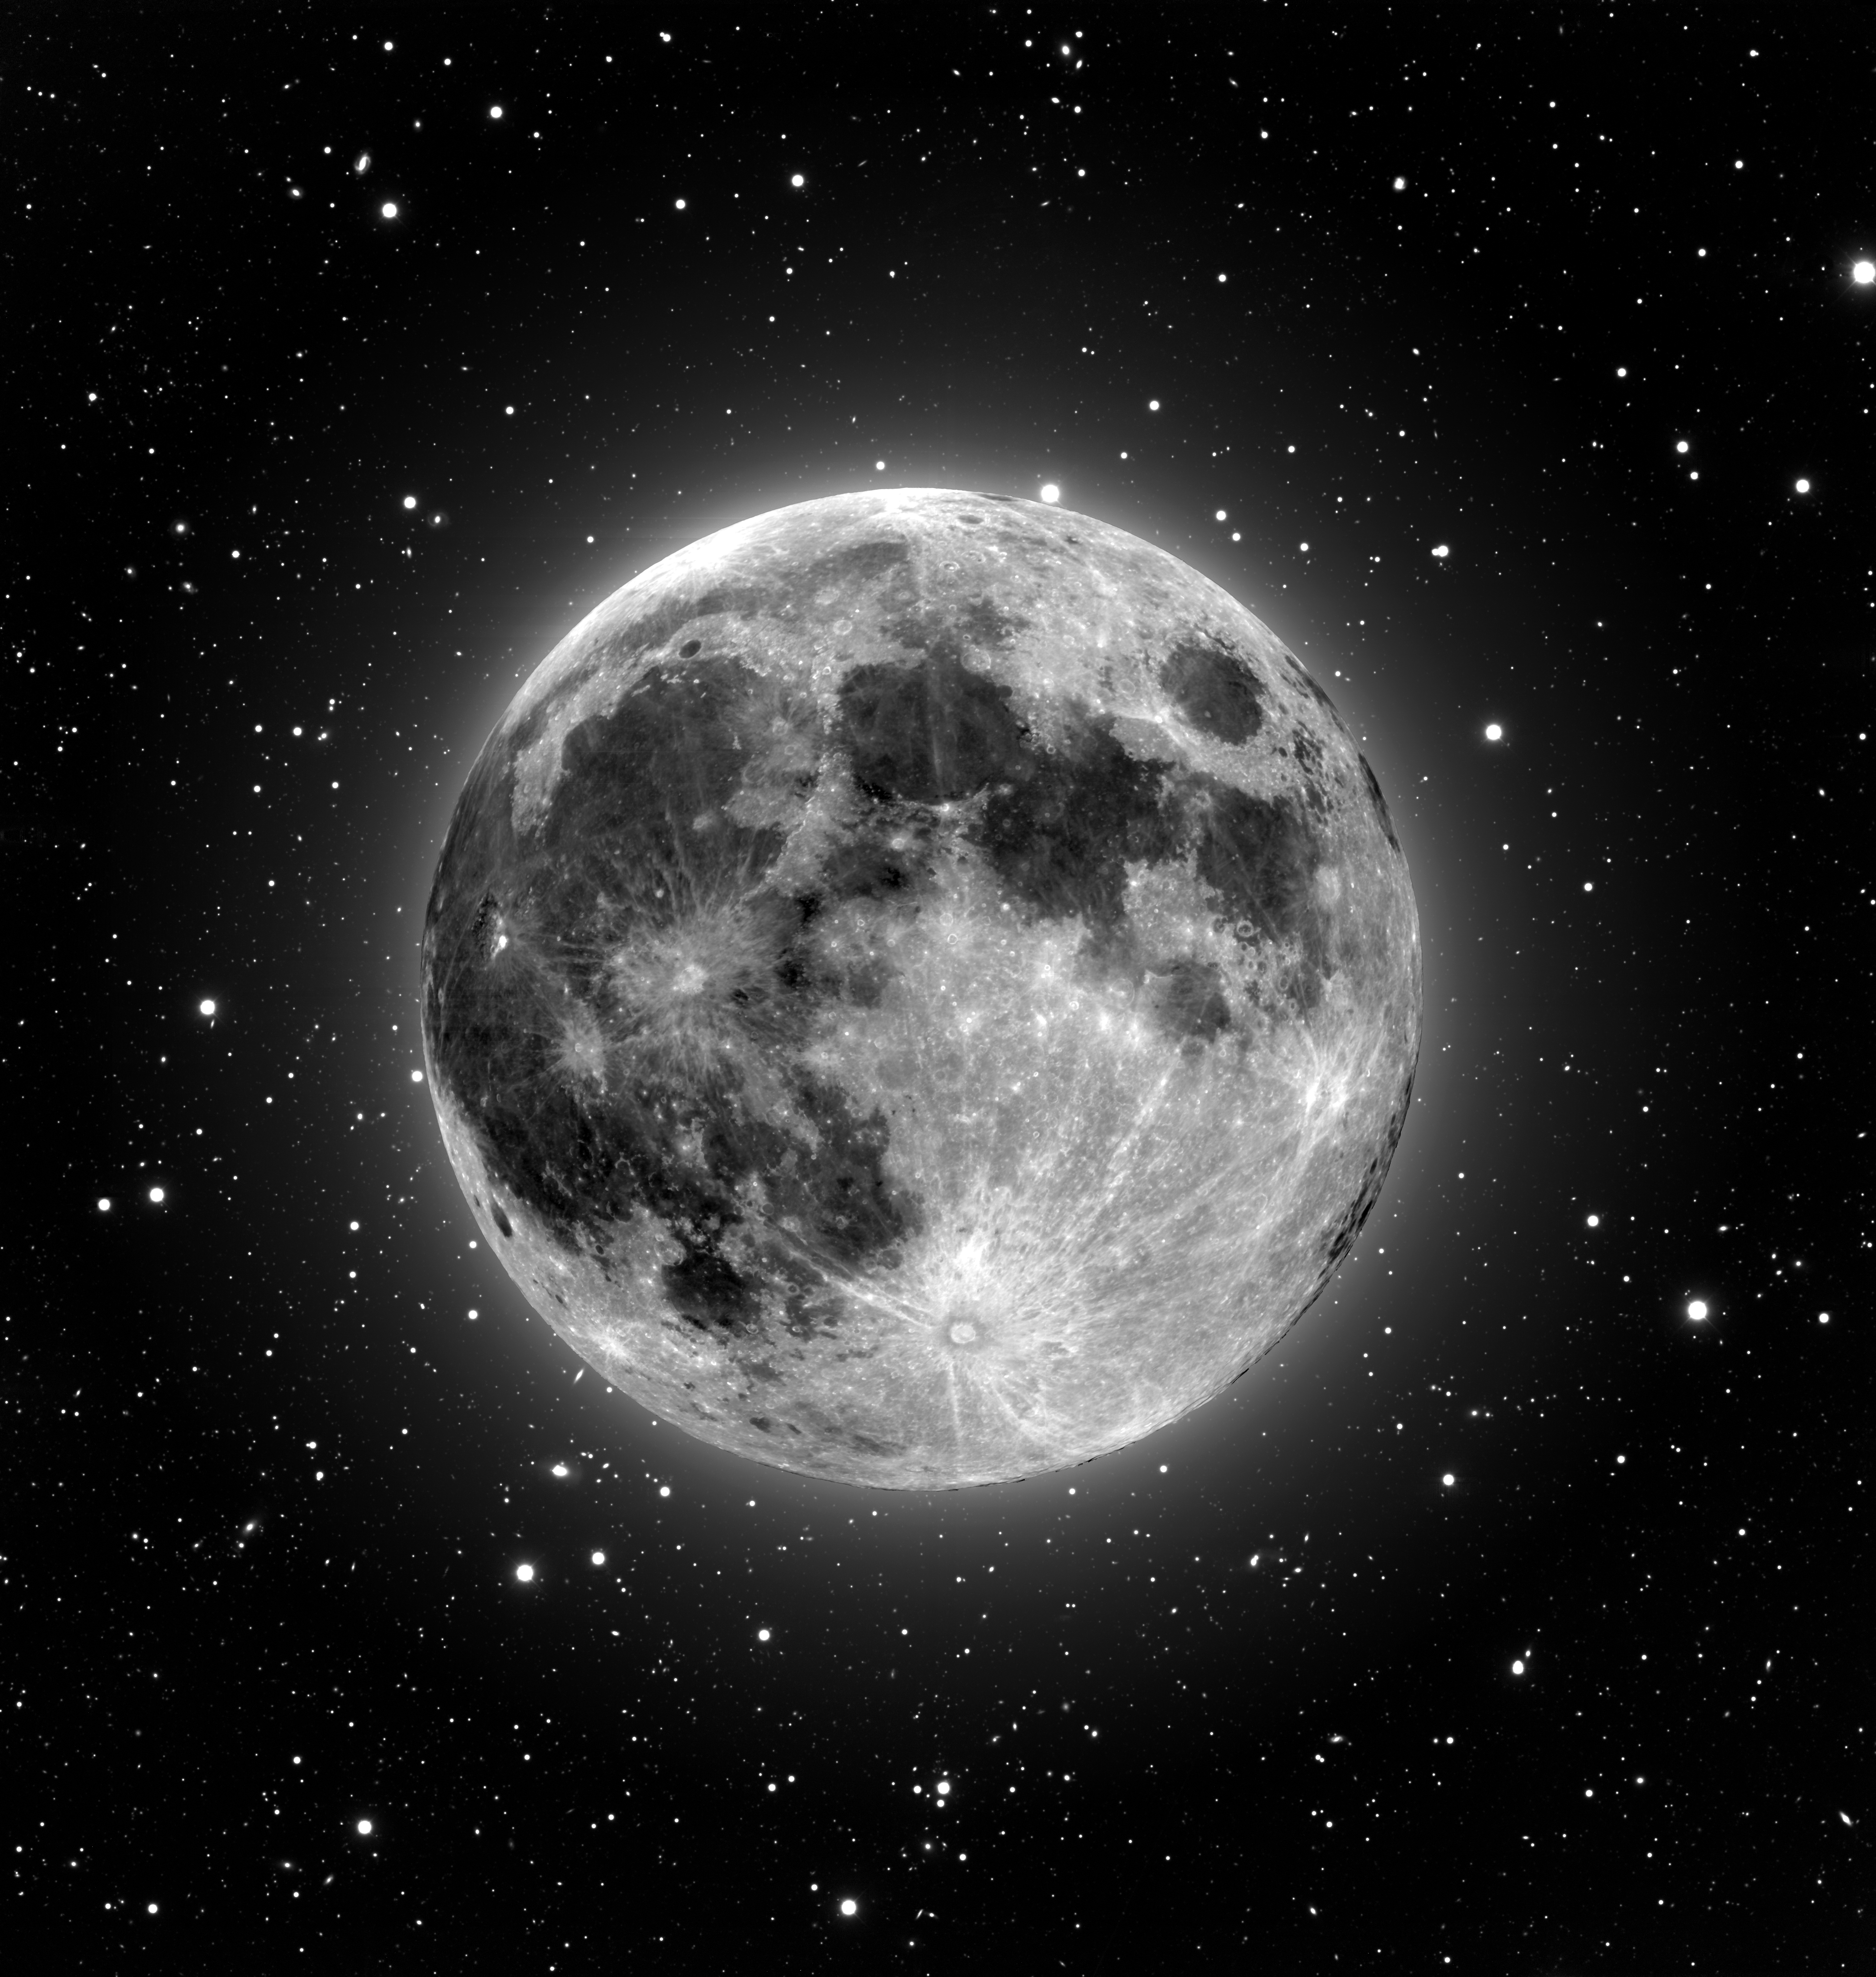

Moon and Stars

This enhanced image of the Moon was taken with the NOAO Mosaic CCD camera using two of the National Science Foundation's telescopes located at Kitt Peak National Observatory near Tucson, AZ. The image of the Moon itself was taken through the U-band filter at the 0.9-meter telescope. It is superimposed on a deep R-band image of the background sky taken at the Mayall 4-meter telescope. This composite image demonstrates the large field of view of the 0.9-meter telescope when using Mosaic, a view that covers more than five times the area of the Moon. It furnishes this large field of view without sacrificing high resolution - details as small as a few kilometers across can be seen on the lunar surface.

Credit: T.A.Rector, I.P.Dell'Antonio/NOIRLab/NSF/AURA/